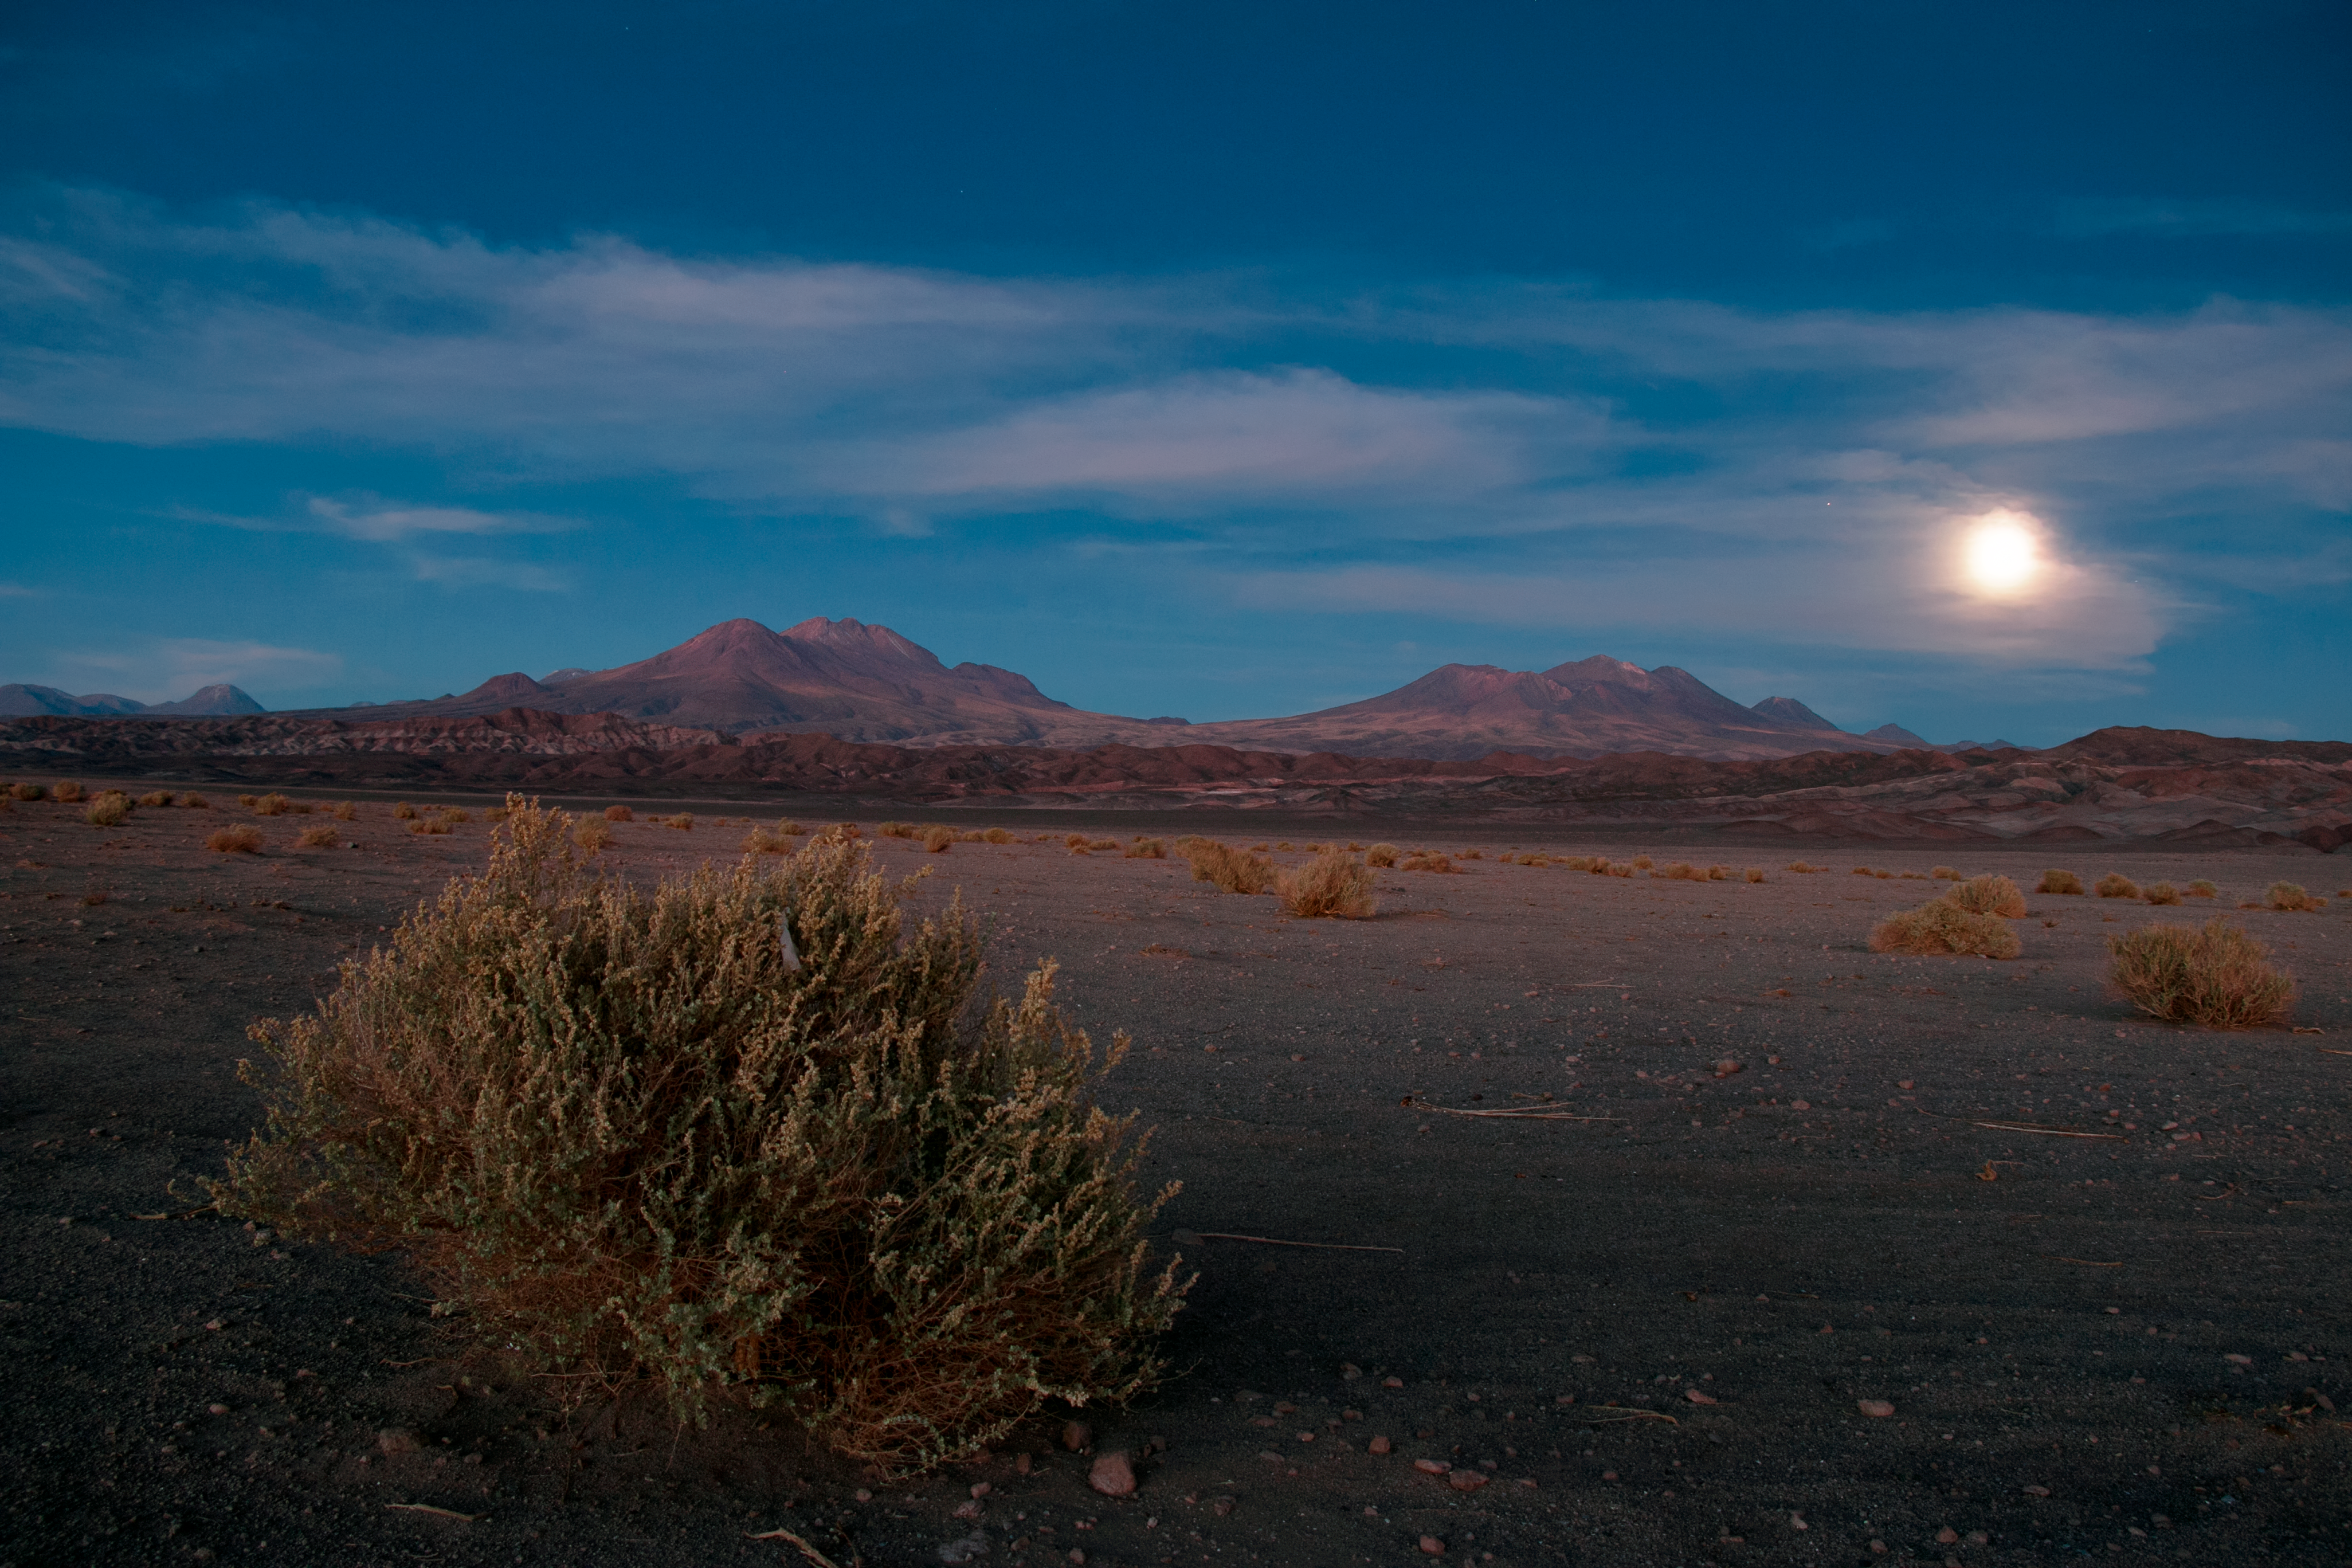

The long road to ALMA

The Atacama Large Millimeter/submillimeter Array (ALMA) — situated high on the Chajnantor plateau in the Chilean Andes — requires some dedication to access especially when travelling from the south. The photographer, ESO Photo Ambassador, Heiko Sommer, took this image on the long journey to ALMA, approaching via the long and lonely southern road.

Credit: H. Sommer/ESO